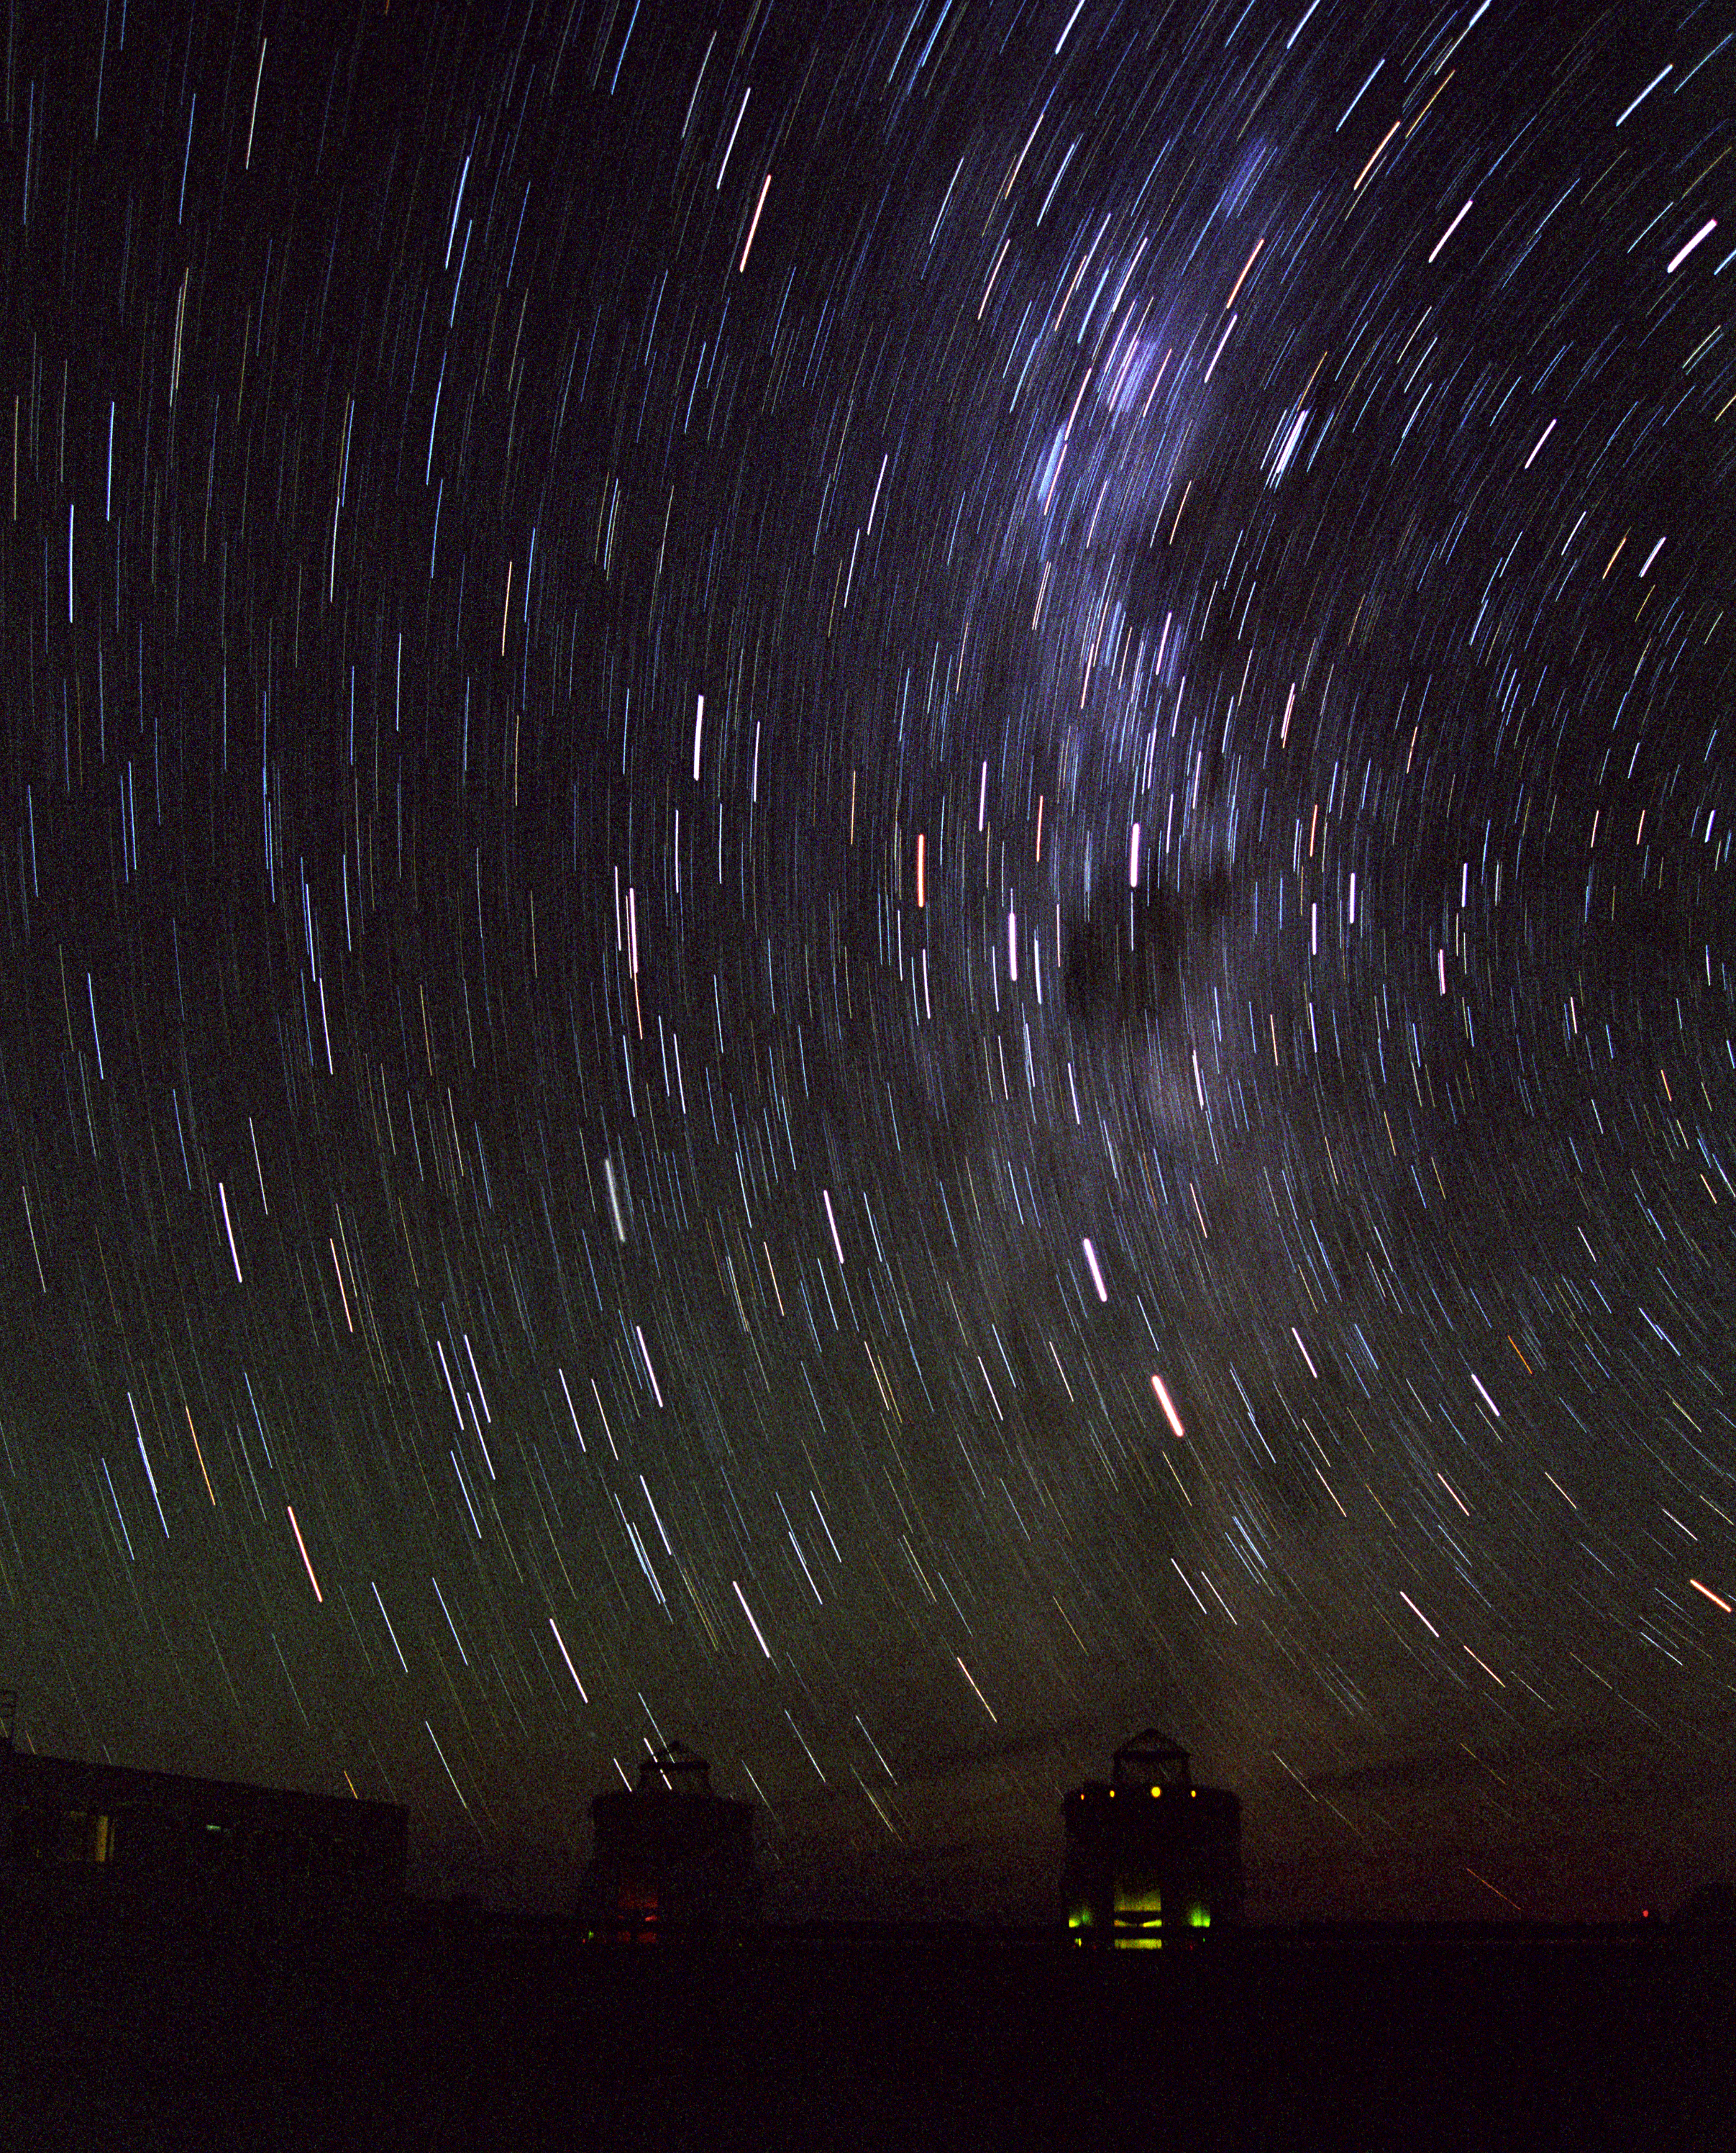

Auxiliary Telescopes observing

Telescopes seen against the southern Milky Way.

Credit: ESO/Frédéric Gomté